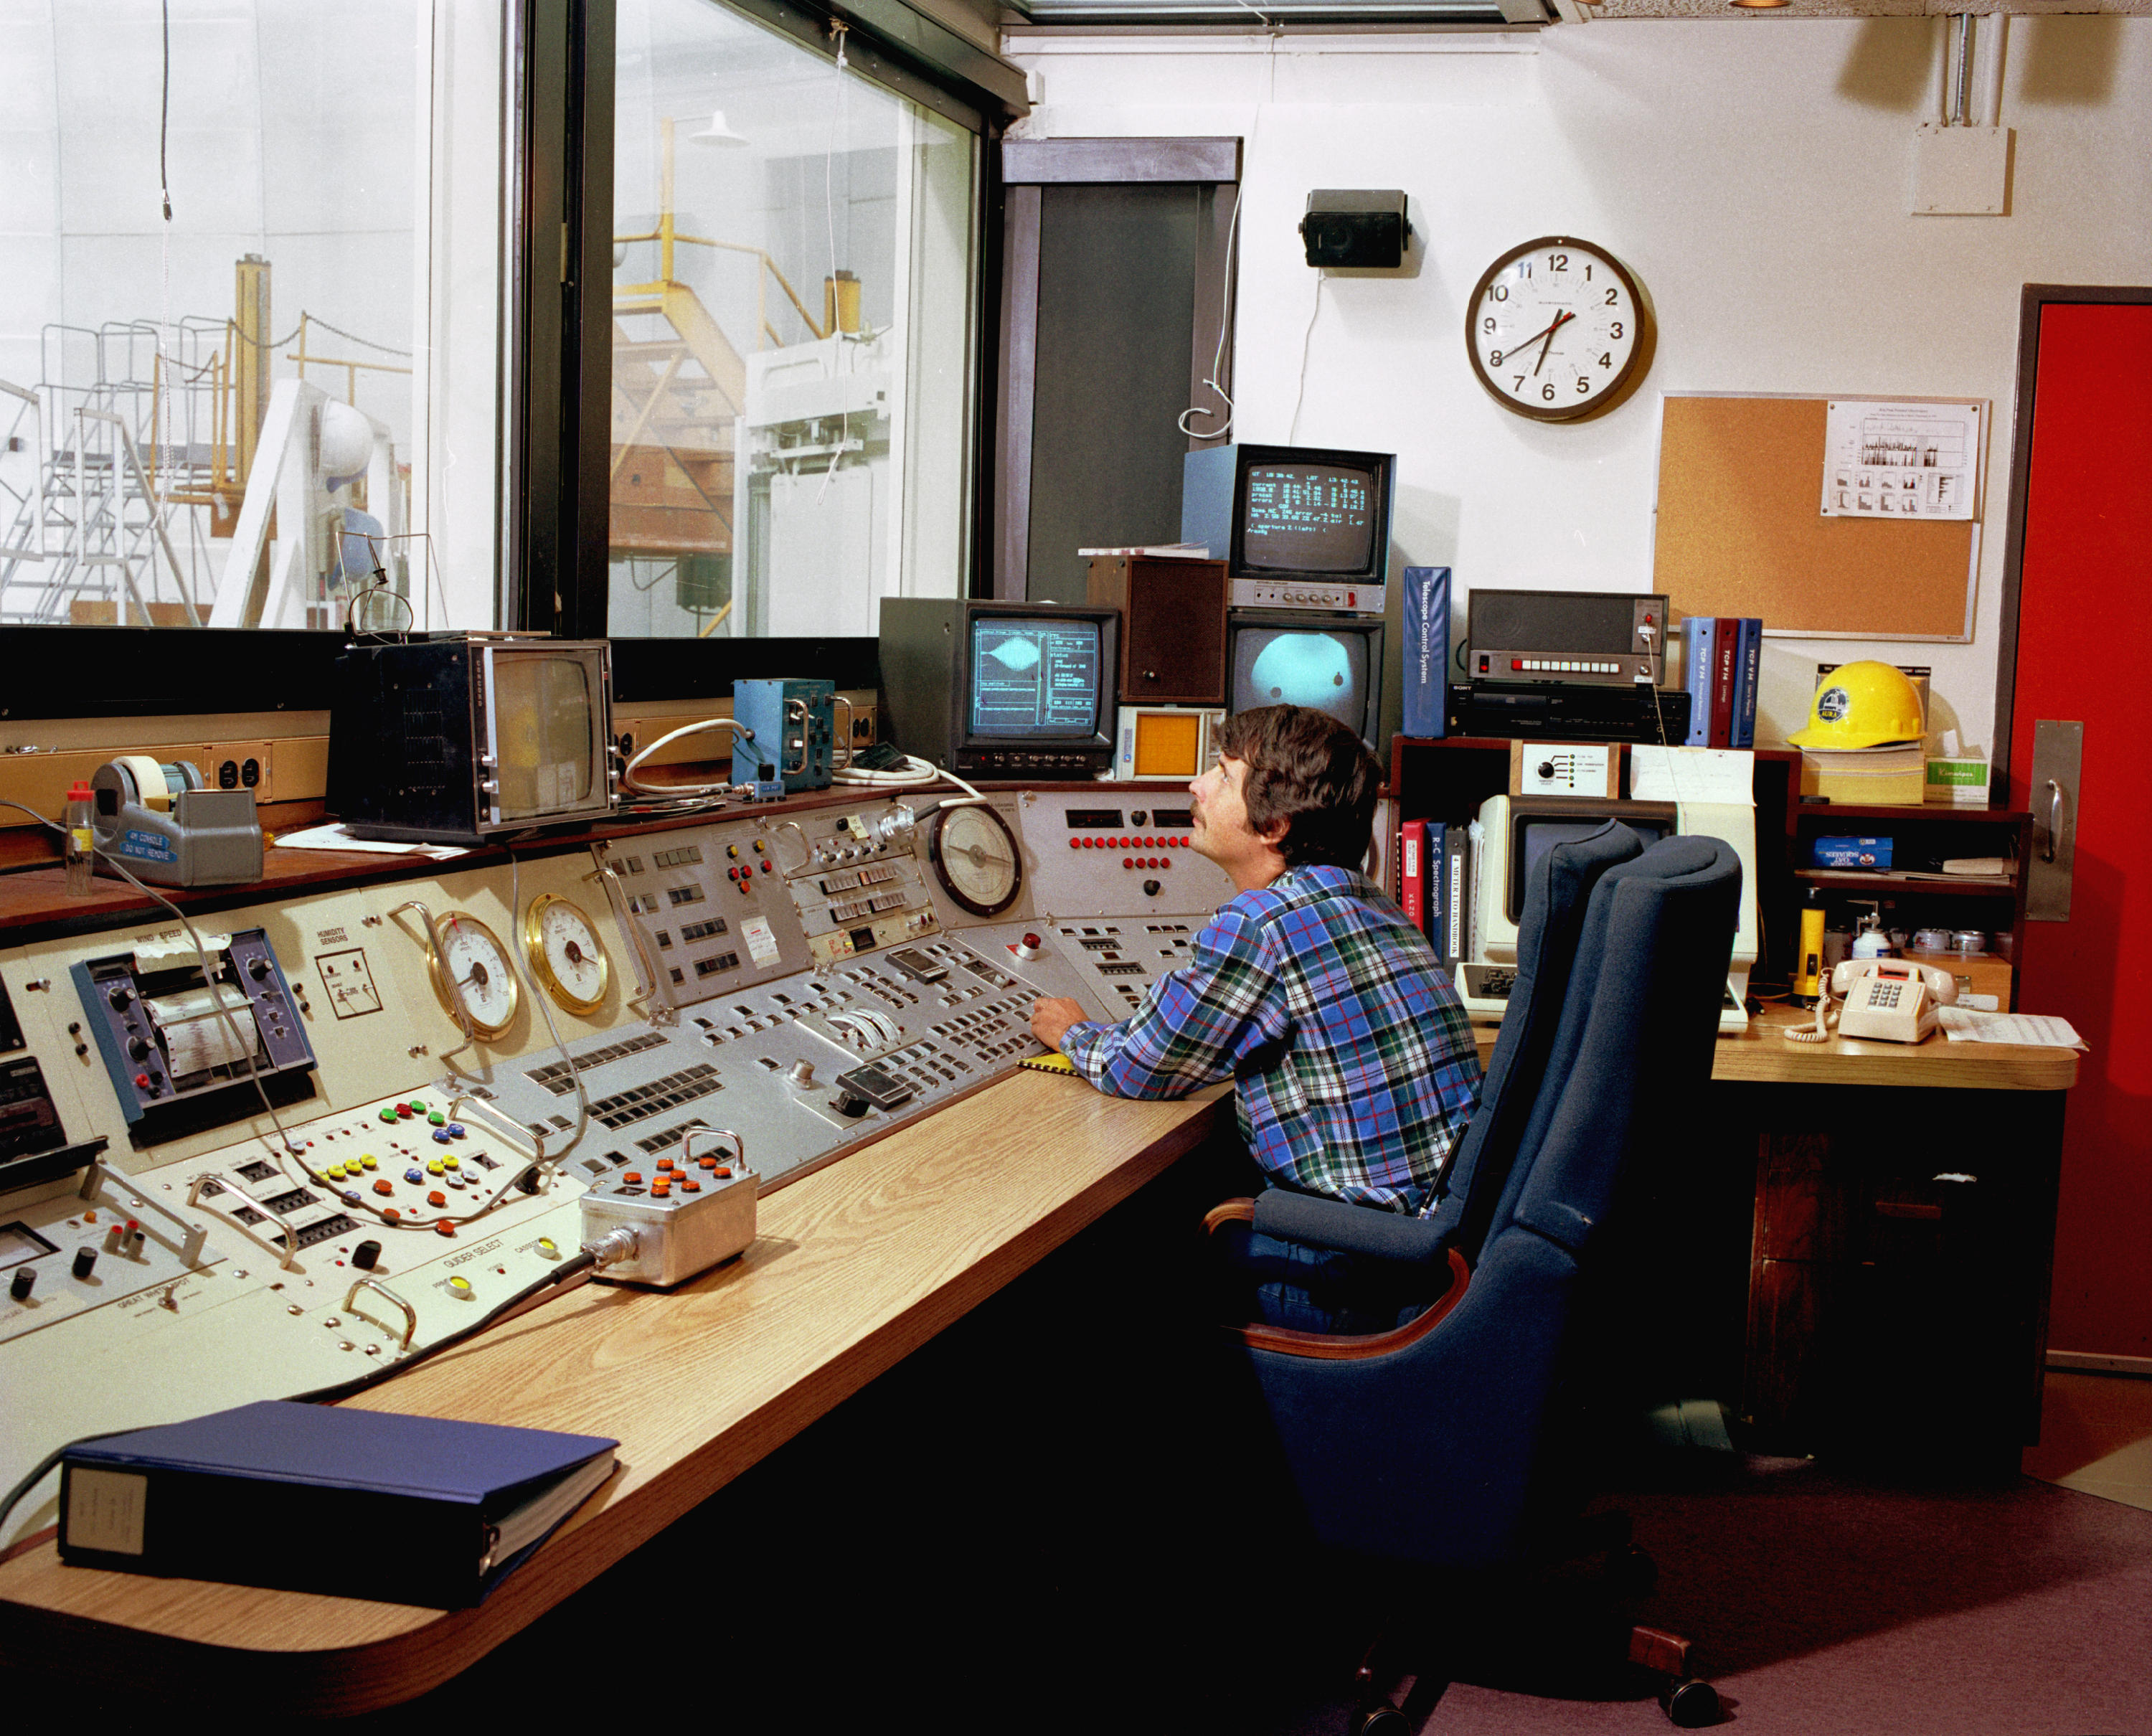

4-meter control room

The control room of the Kitt Peak National Observatory's 4-meter Mayall telescope.

Credit: NOIRLab/NSF/AURA